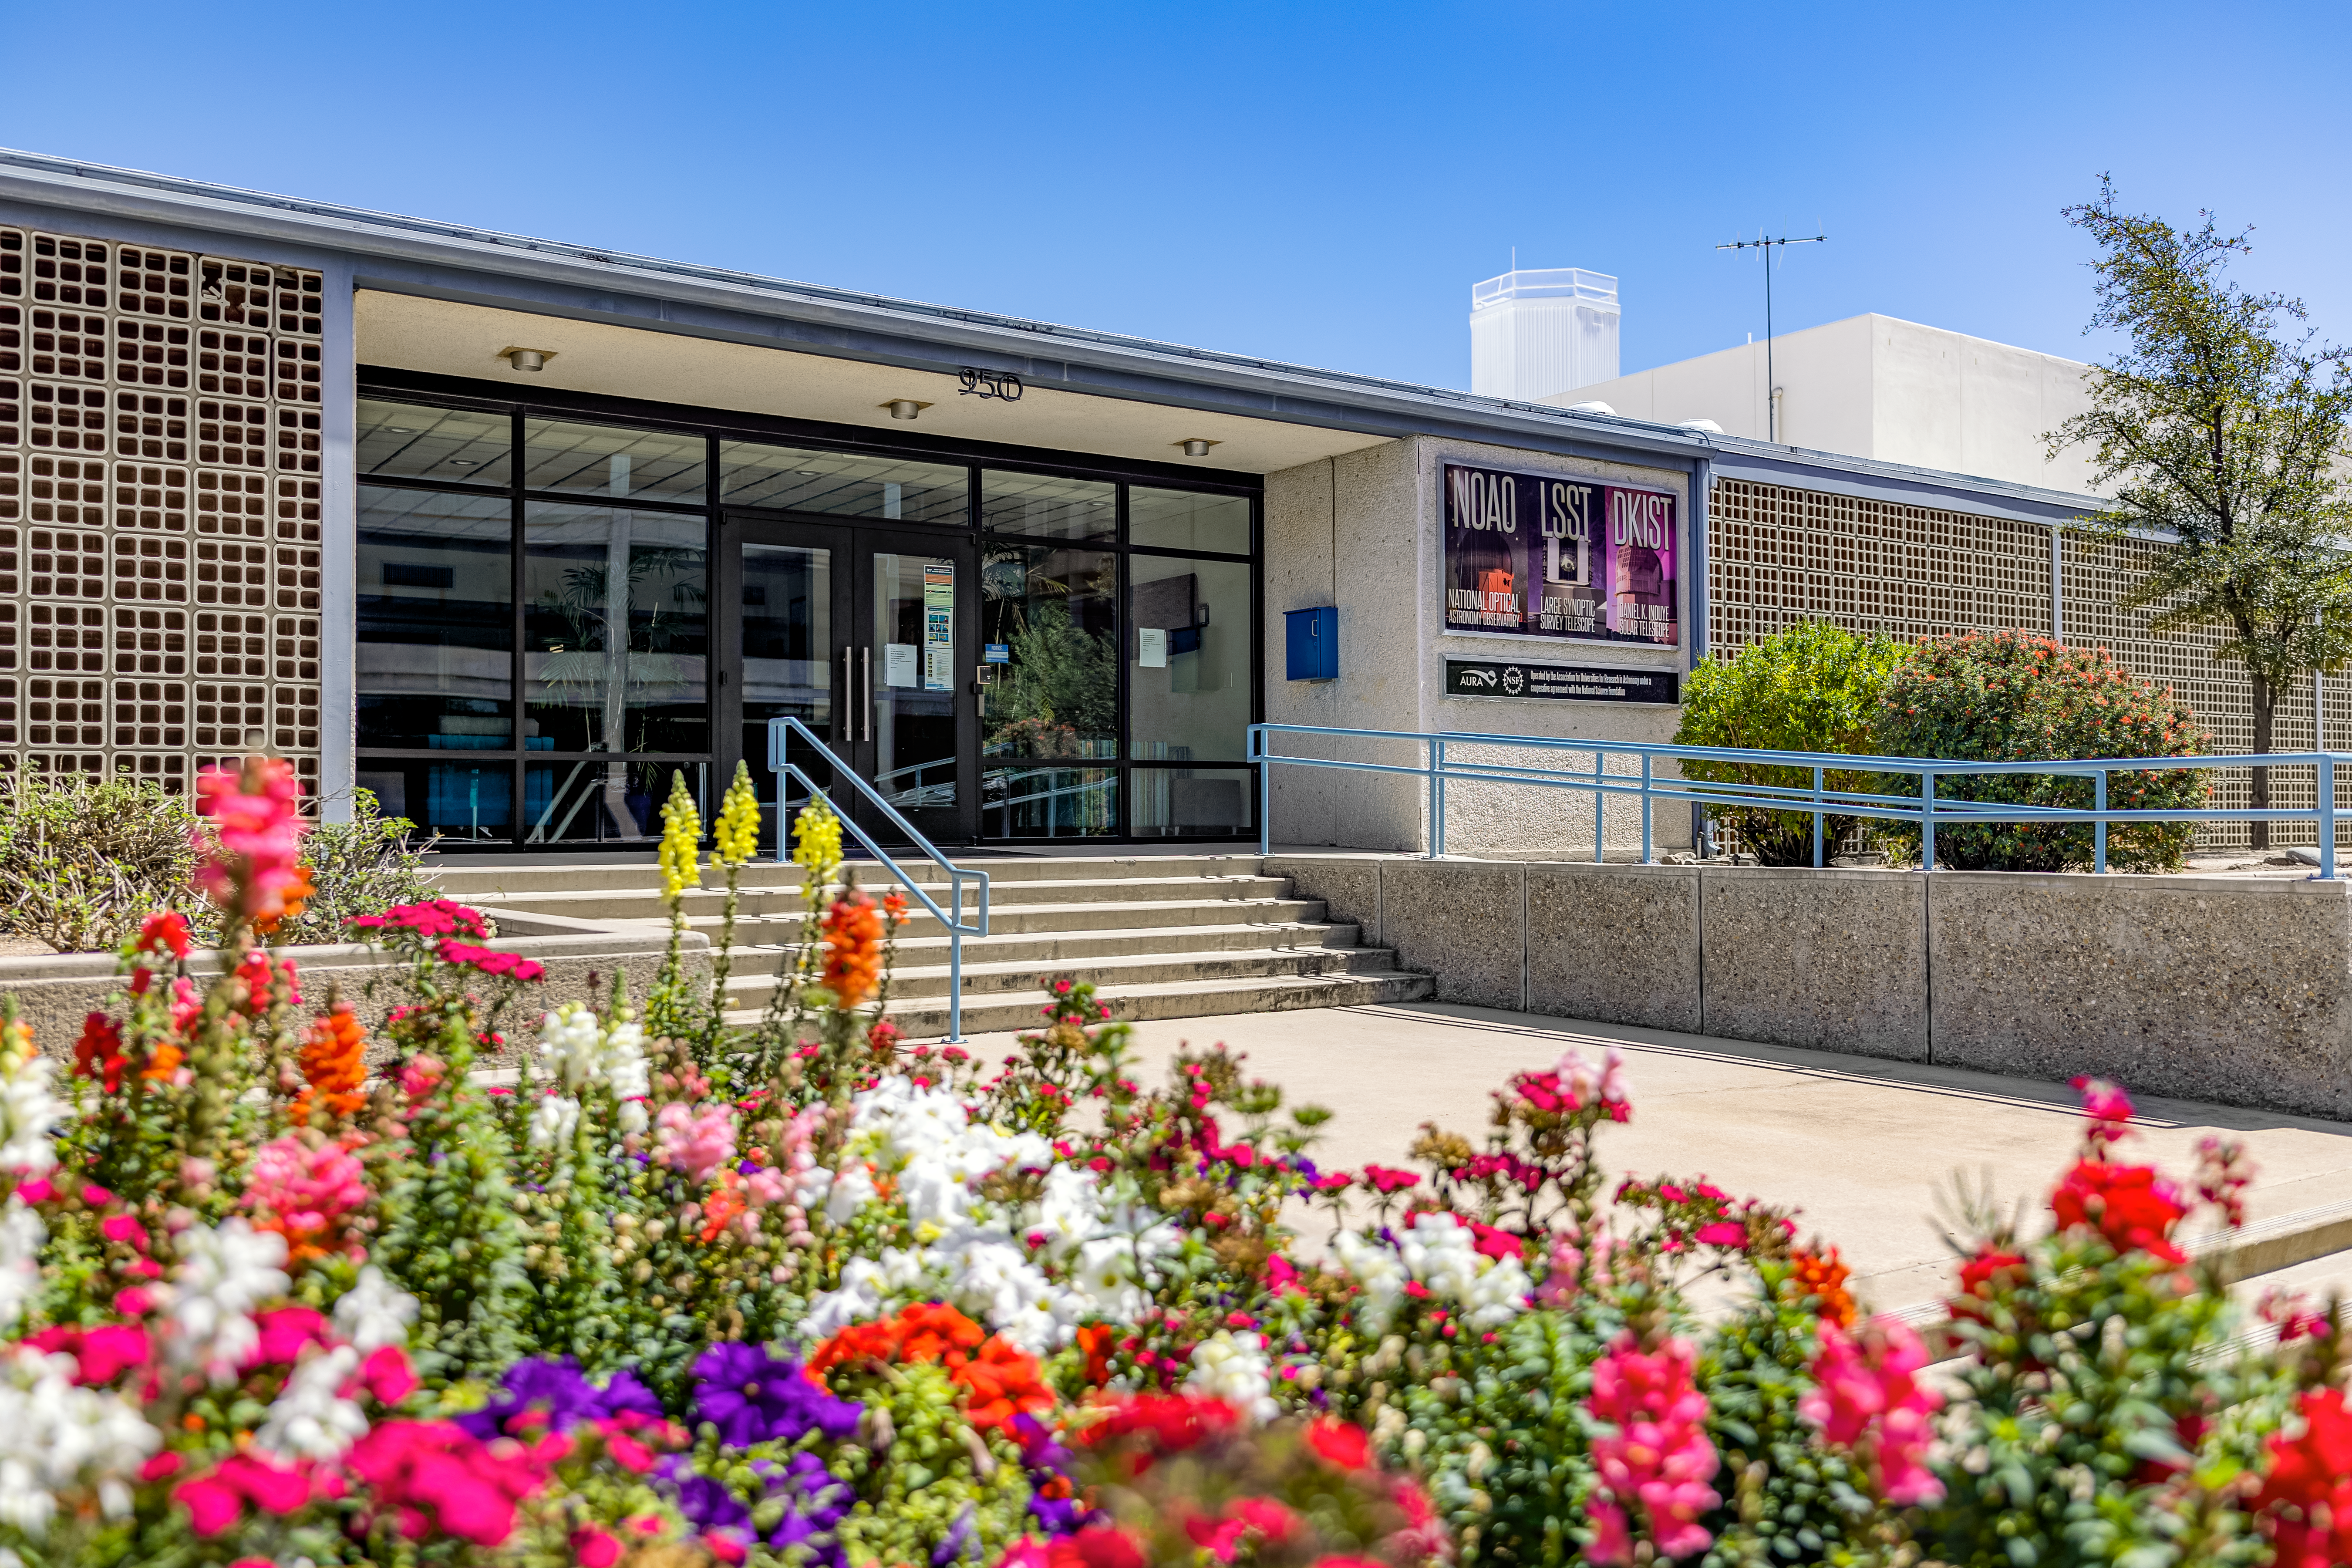

NOIRLab Headquarters

The NOIRLab headquarters behind a bed of luscious flowers in Tucson, Arizona.

( Formerly known as NOAO. )

Credit: NOIRLab/NSF/AURA/T. Slovinský